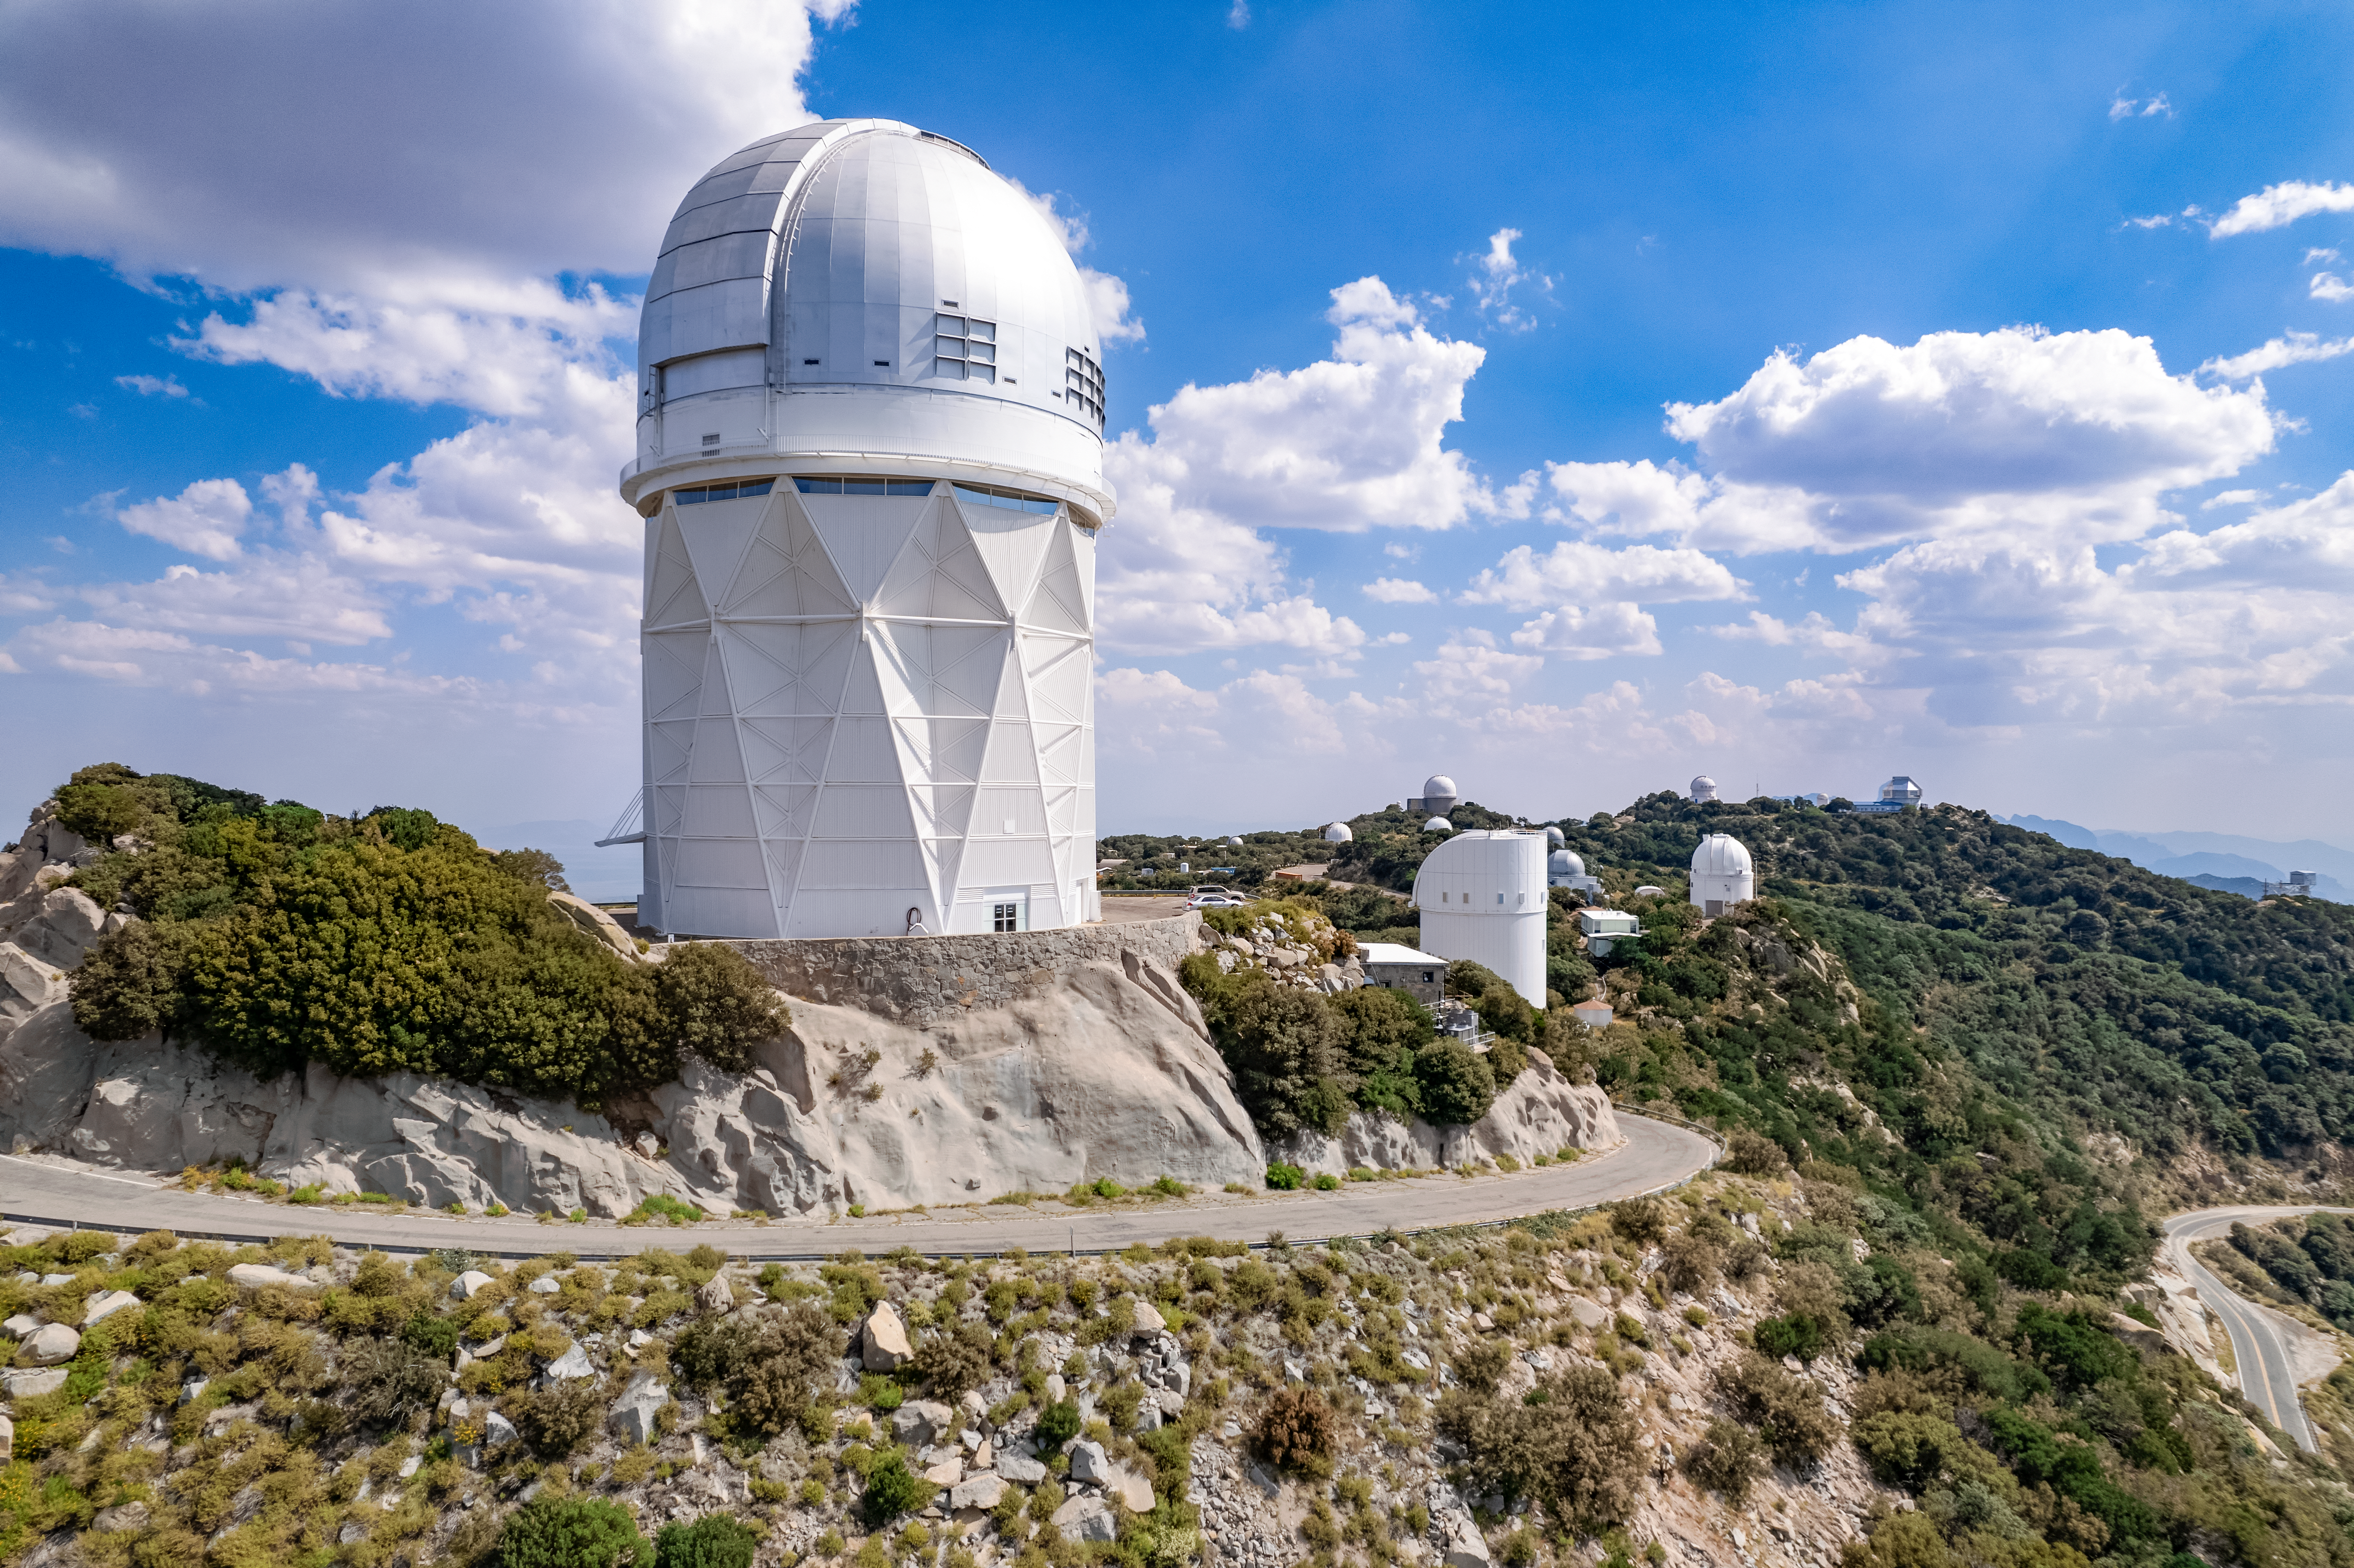

Nicholas U. Mayall 4-meter Telescope

The Nicholas U. Mayall 4-meter Telescope is shown here with other telescopes at the Kitt Peak National Observatory visible in the background.

Credit: NOIRLab